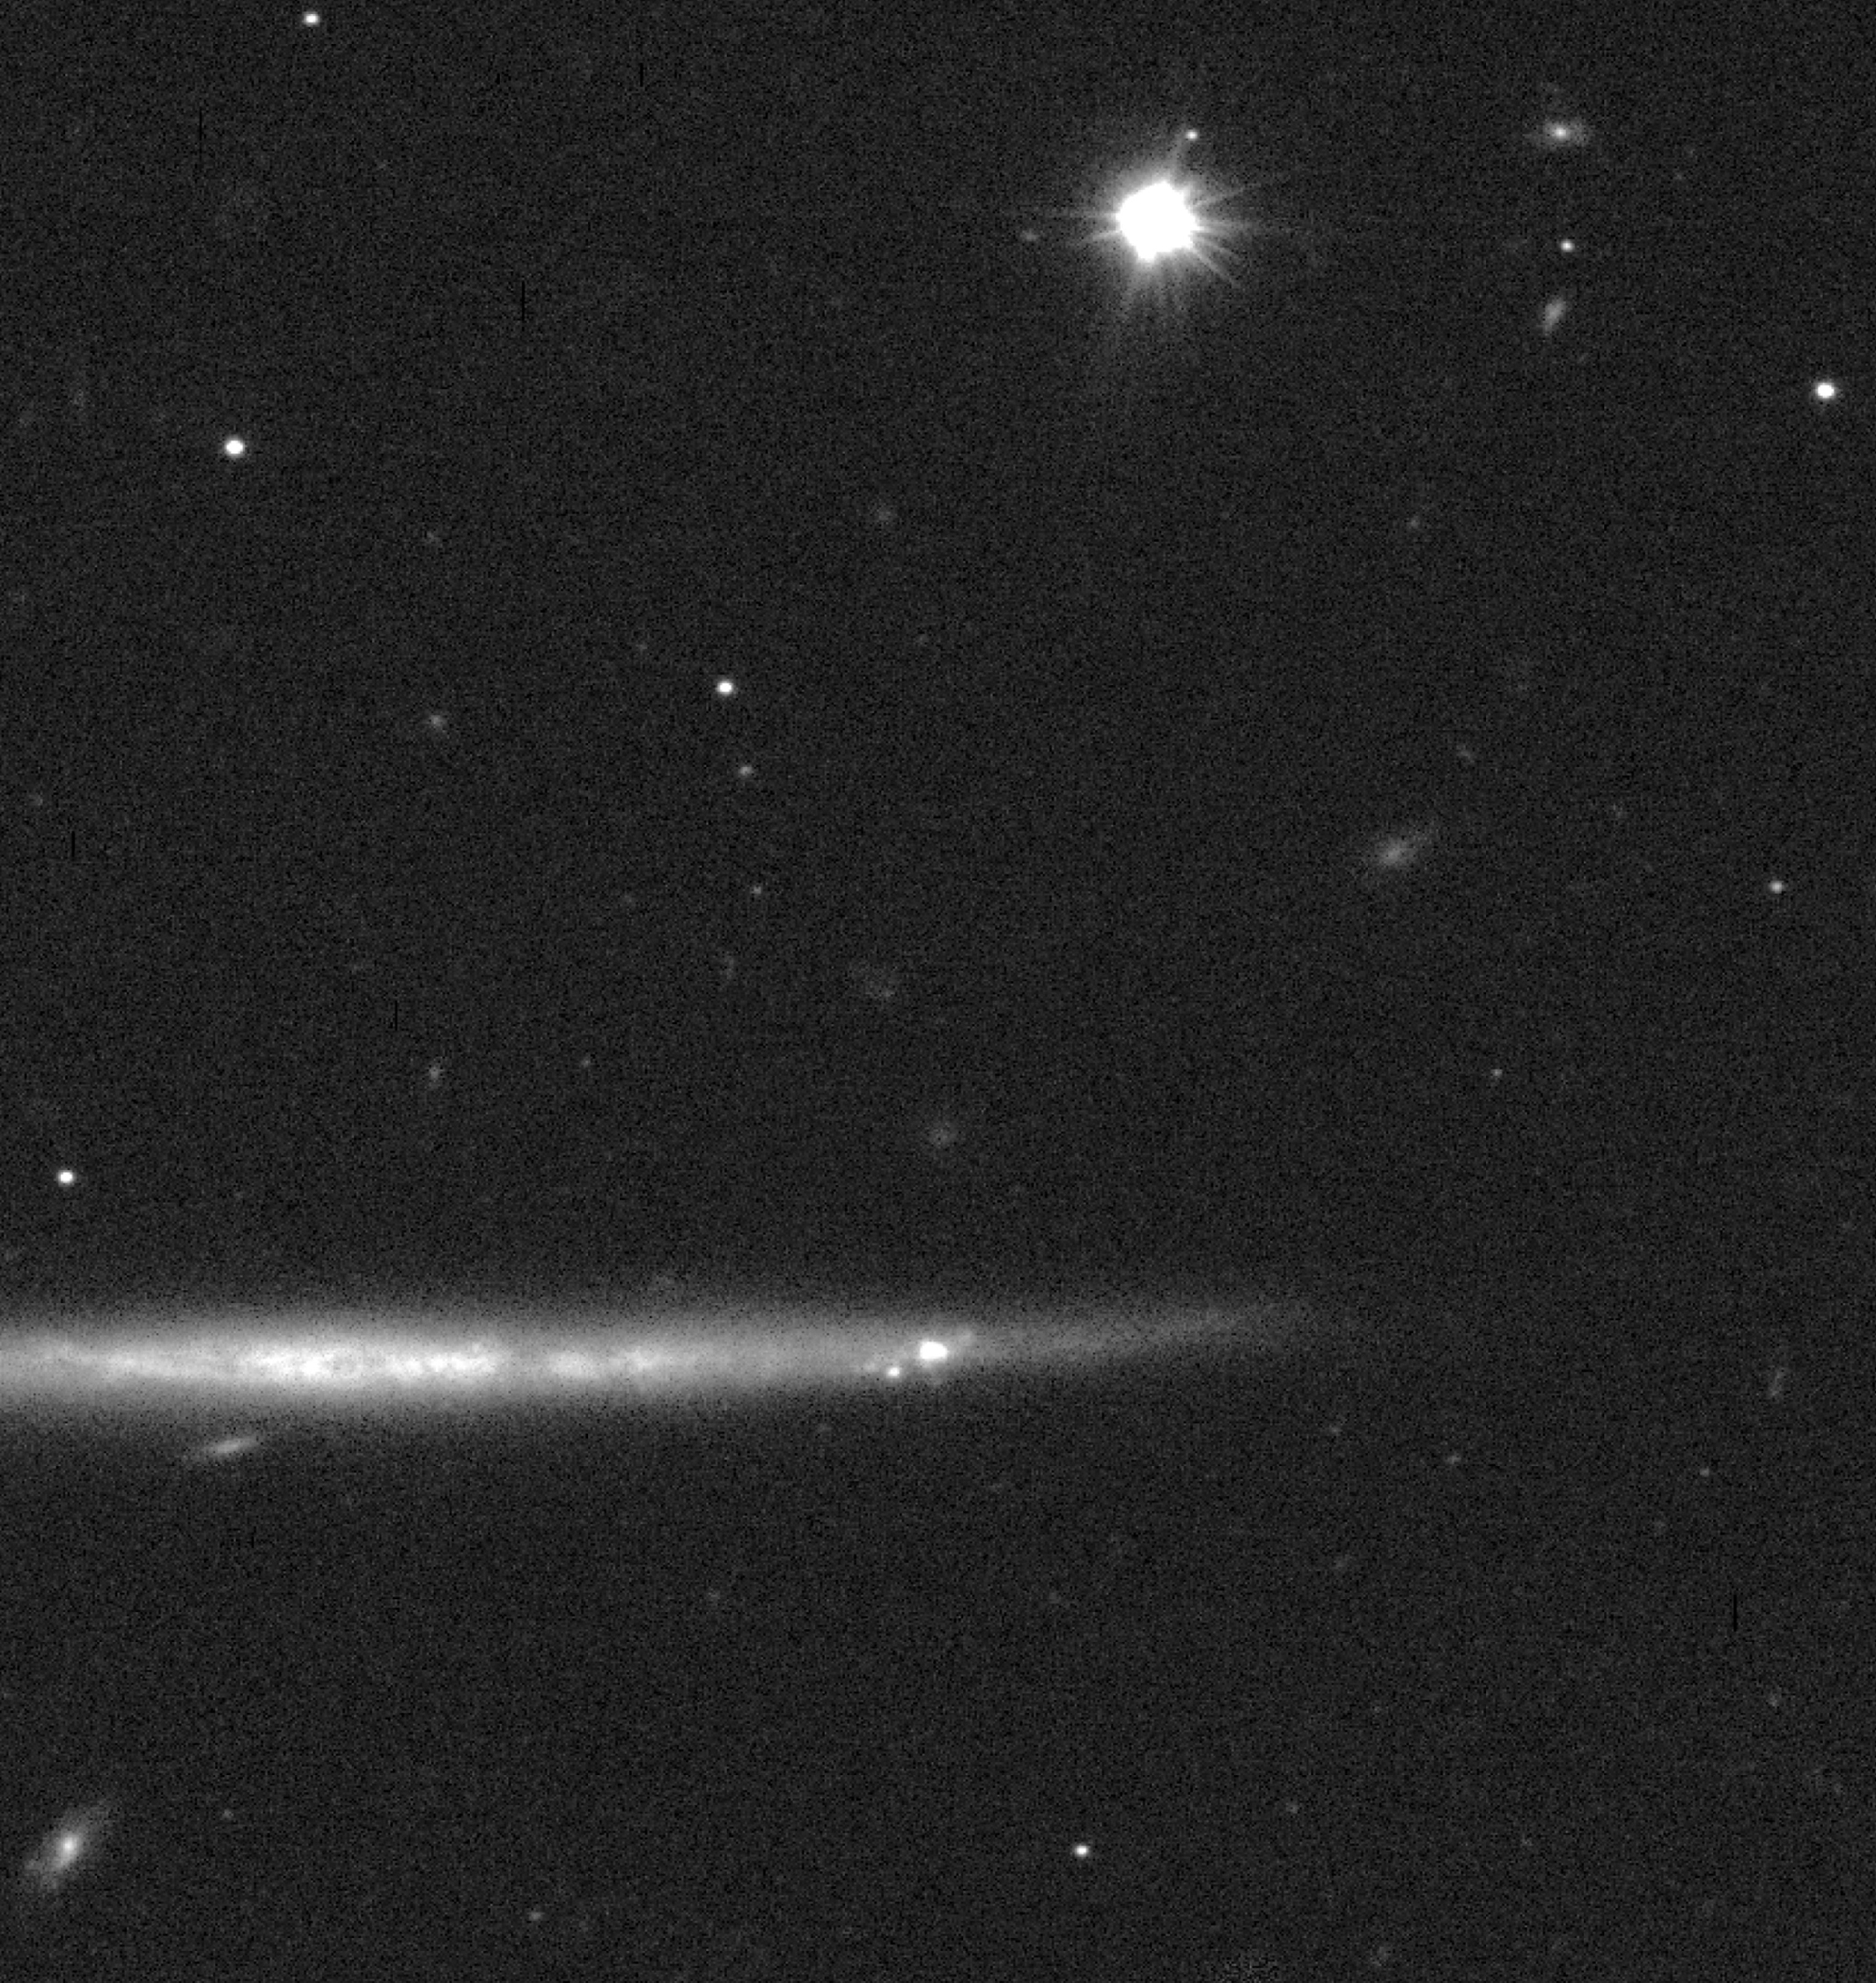

Edge-on galaxy ESO 342-G017

The galaxy ESO 342-G017 was observed on August 19, 1998 during a spell of excellent observing conditions. Two exposures, each lasting 120 seconds, were taken through a red filtre to produce this photo. The quality of the original images is excellent, with seeing (FWHM) of only 0.26 arcsec measured on the stars in the frame. ESO 342-G017 is an Sc-type spiral galaxy seen edge-on, and the Test Camera was rotated so that the disc of the galaxy appears horizontal in the figure. Thanks to the image quality, the photo shows much detail in the rather flat disc, including a very thin, obscuring dust band and some brighter knots, most probably star-forming regions.

This image is reproduced from a composite of two 120-second exposures in the red R-band (~600 nm) of the edge-on galaxy ESO342-G017, both with 0.26 arcsec image quality. The frames were flat-fielded and cleaned for cosmics before combination. The field shown measures 1.5 x 1.5 arcmin. North is inclined 38 o clockwise from the top, East is to the left.

Credit: ESO